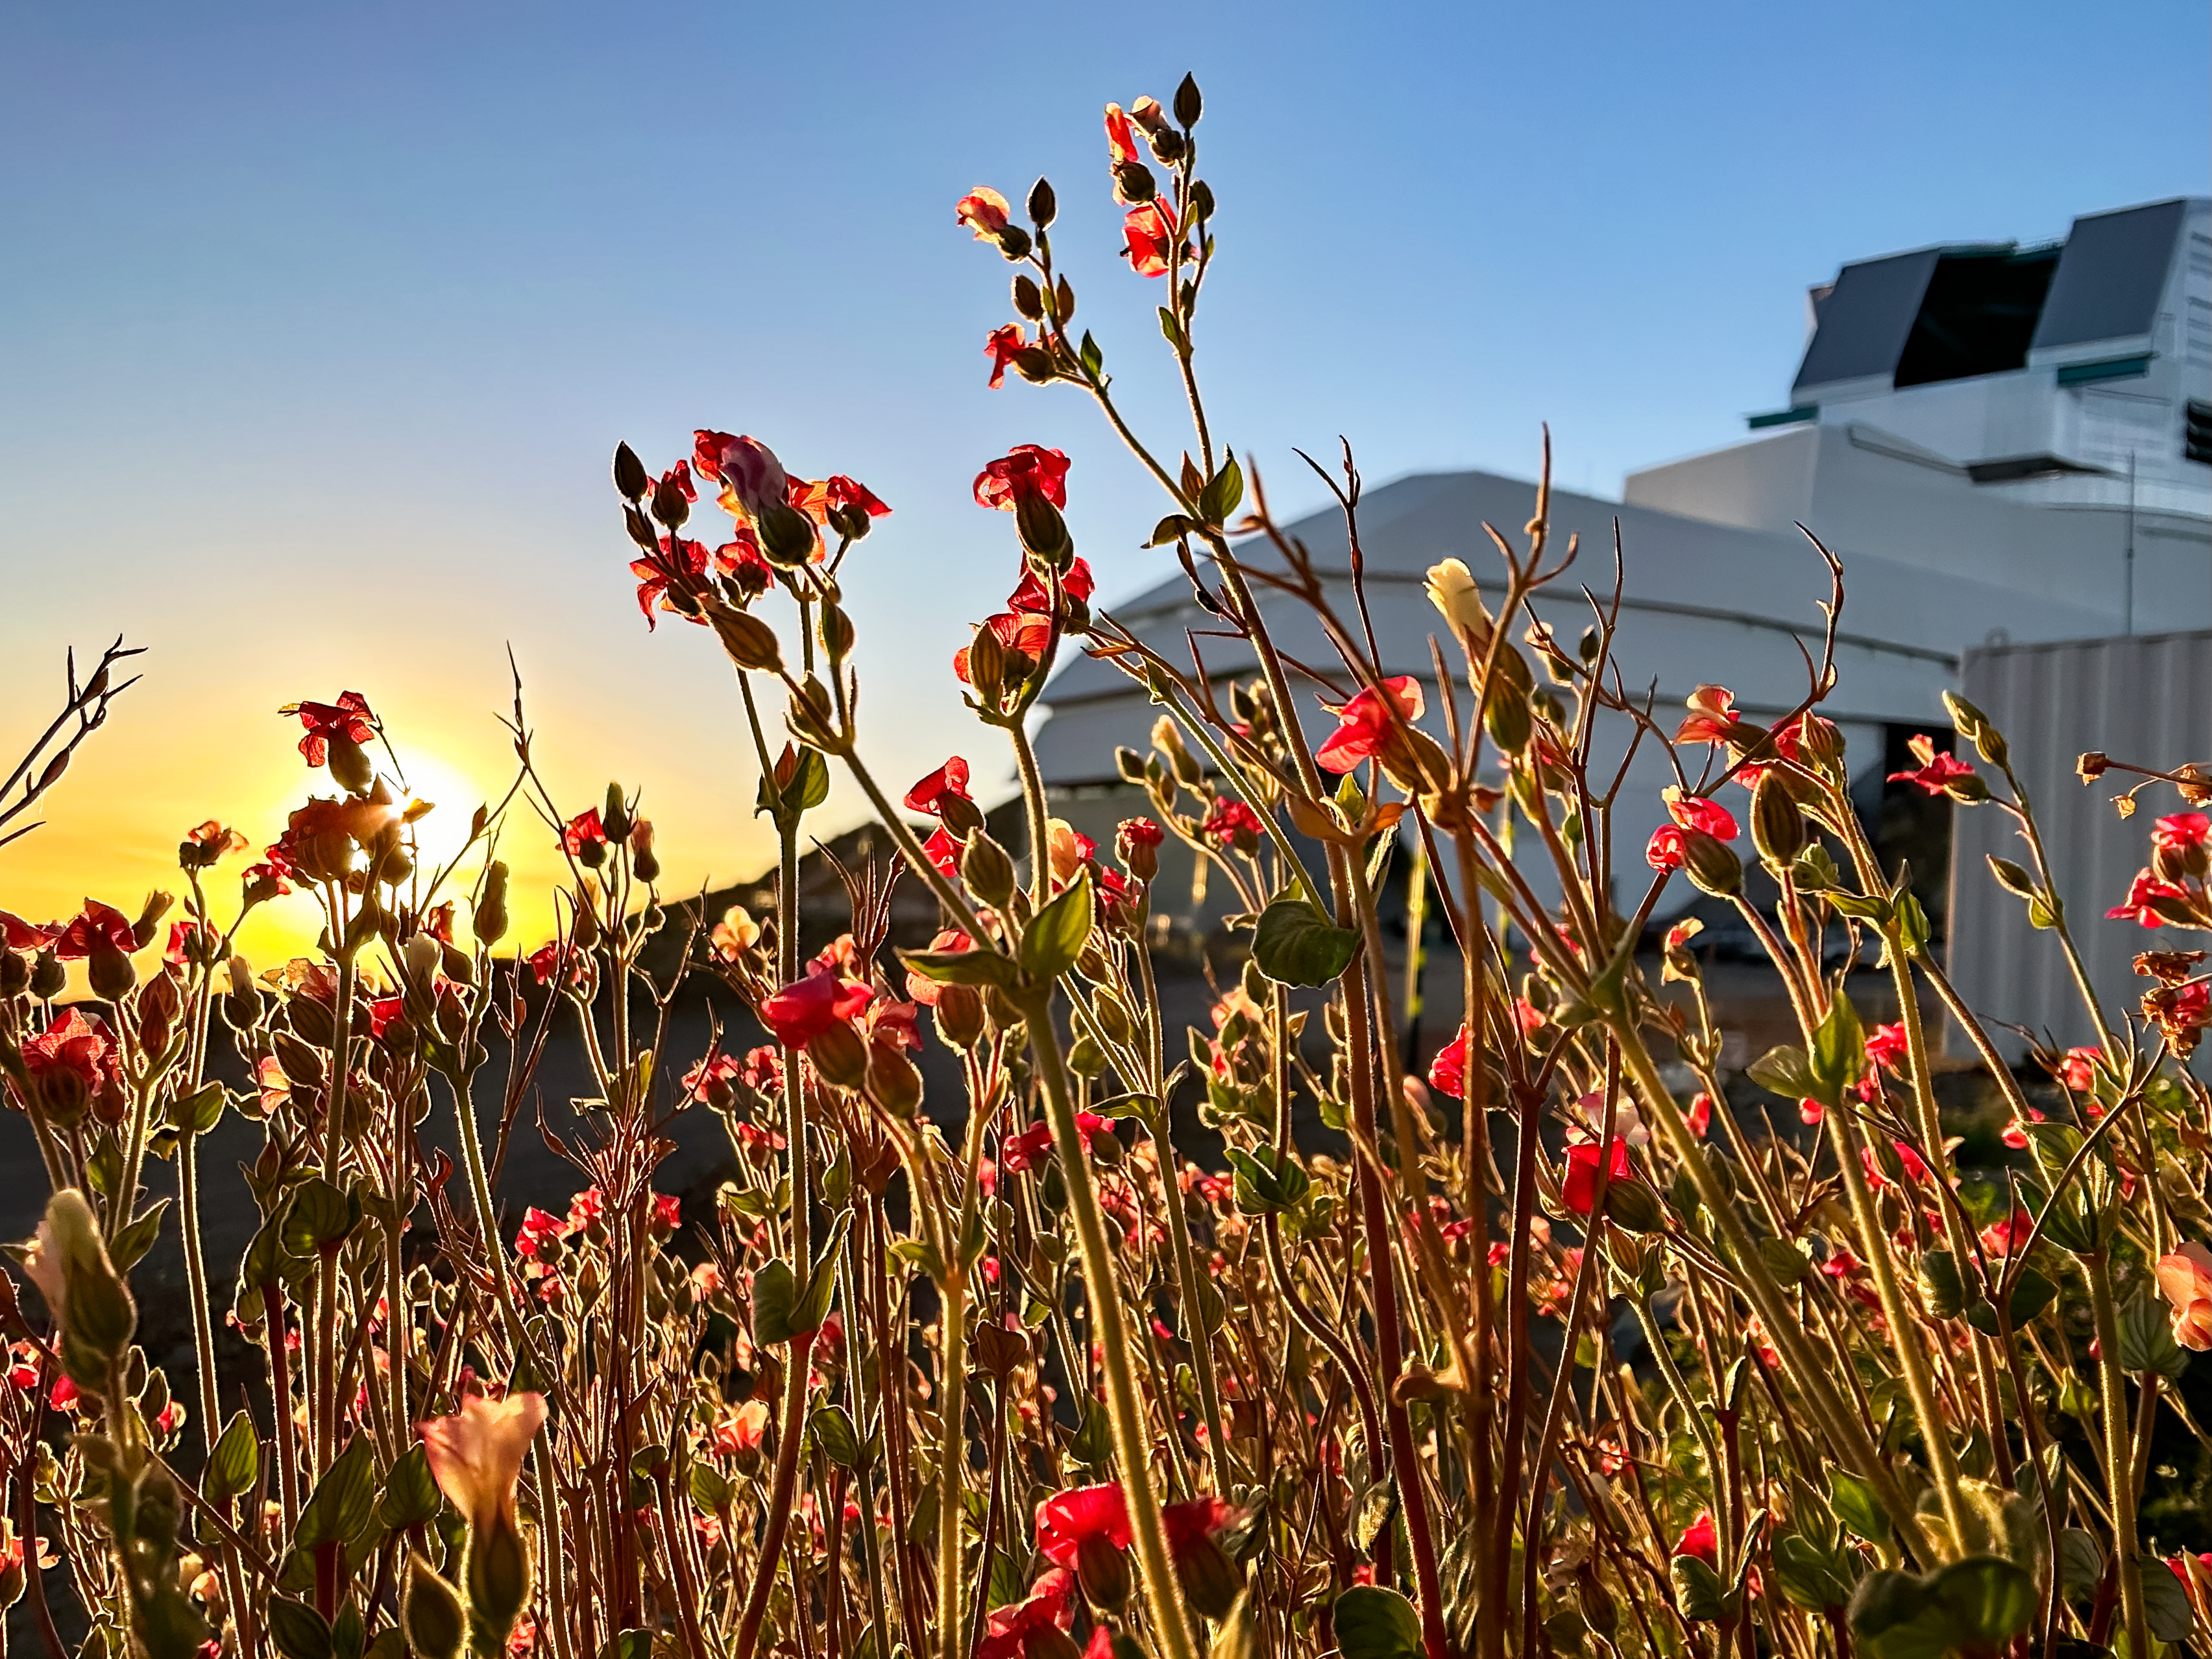

Rubin in Bloom

At NSF–DOE Vera C. Rubin Observatory in Chile, December brings summer light and blooming flowers, offering a unique seasonal view.

Credit: NSF–DOE Vera C. Rubin Observatory/NOIRLab/SLAC/AURA/A. Alexov